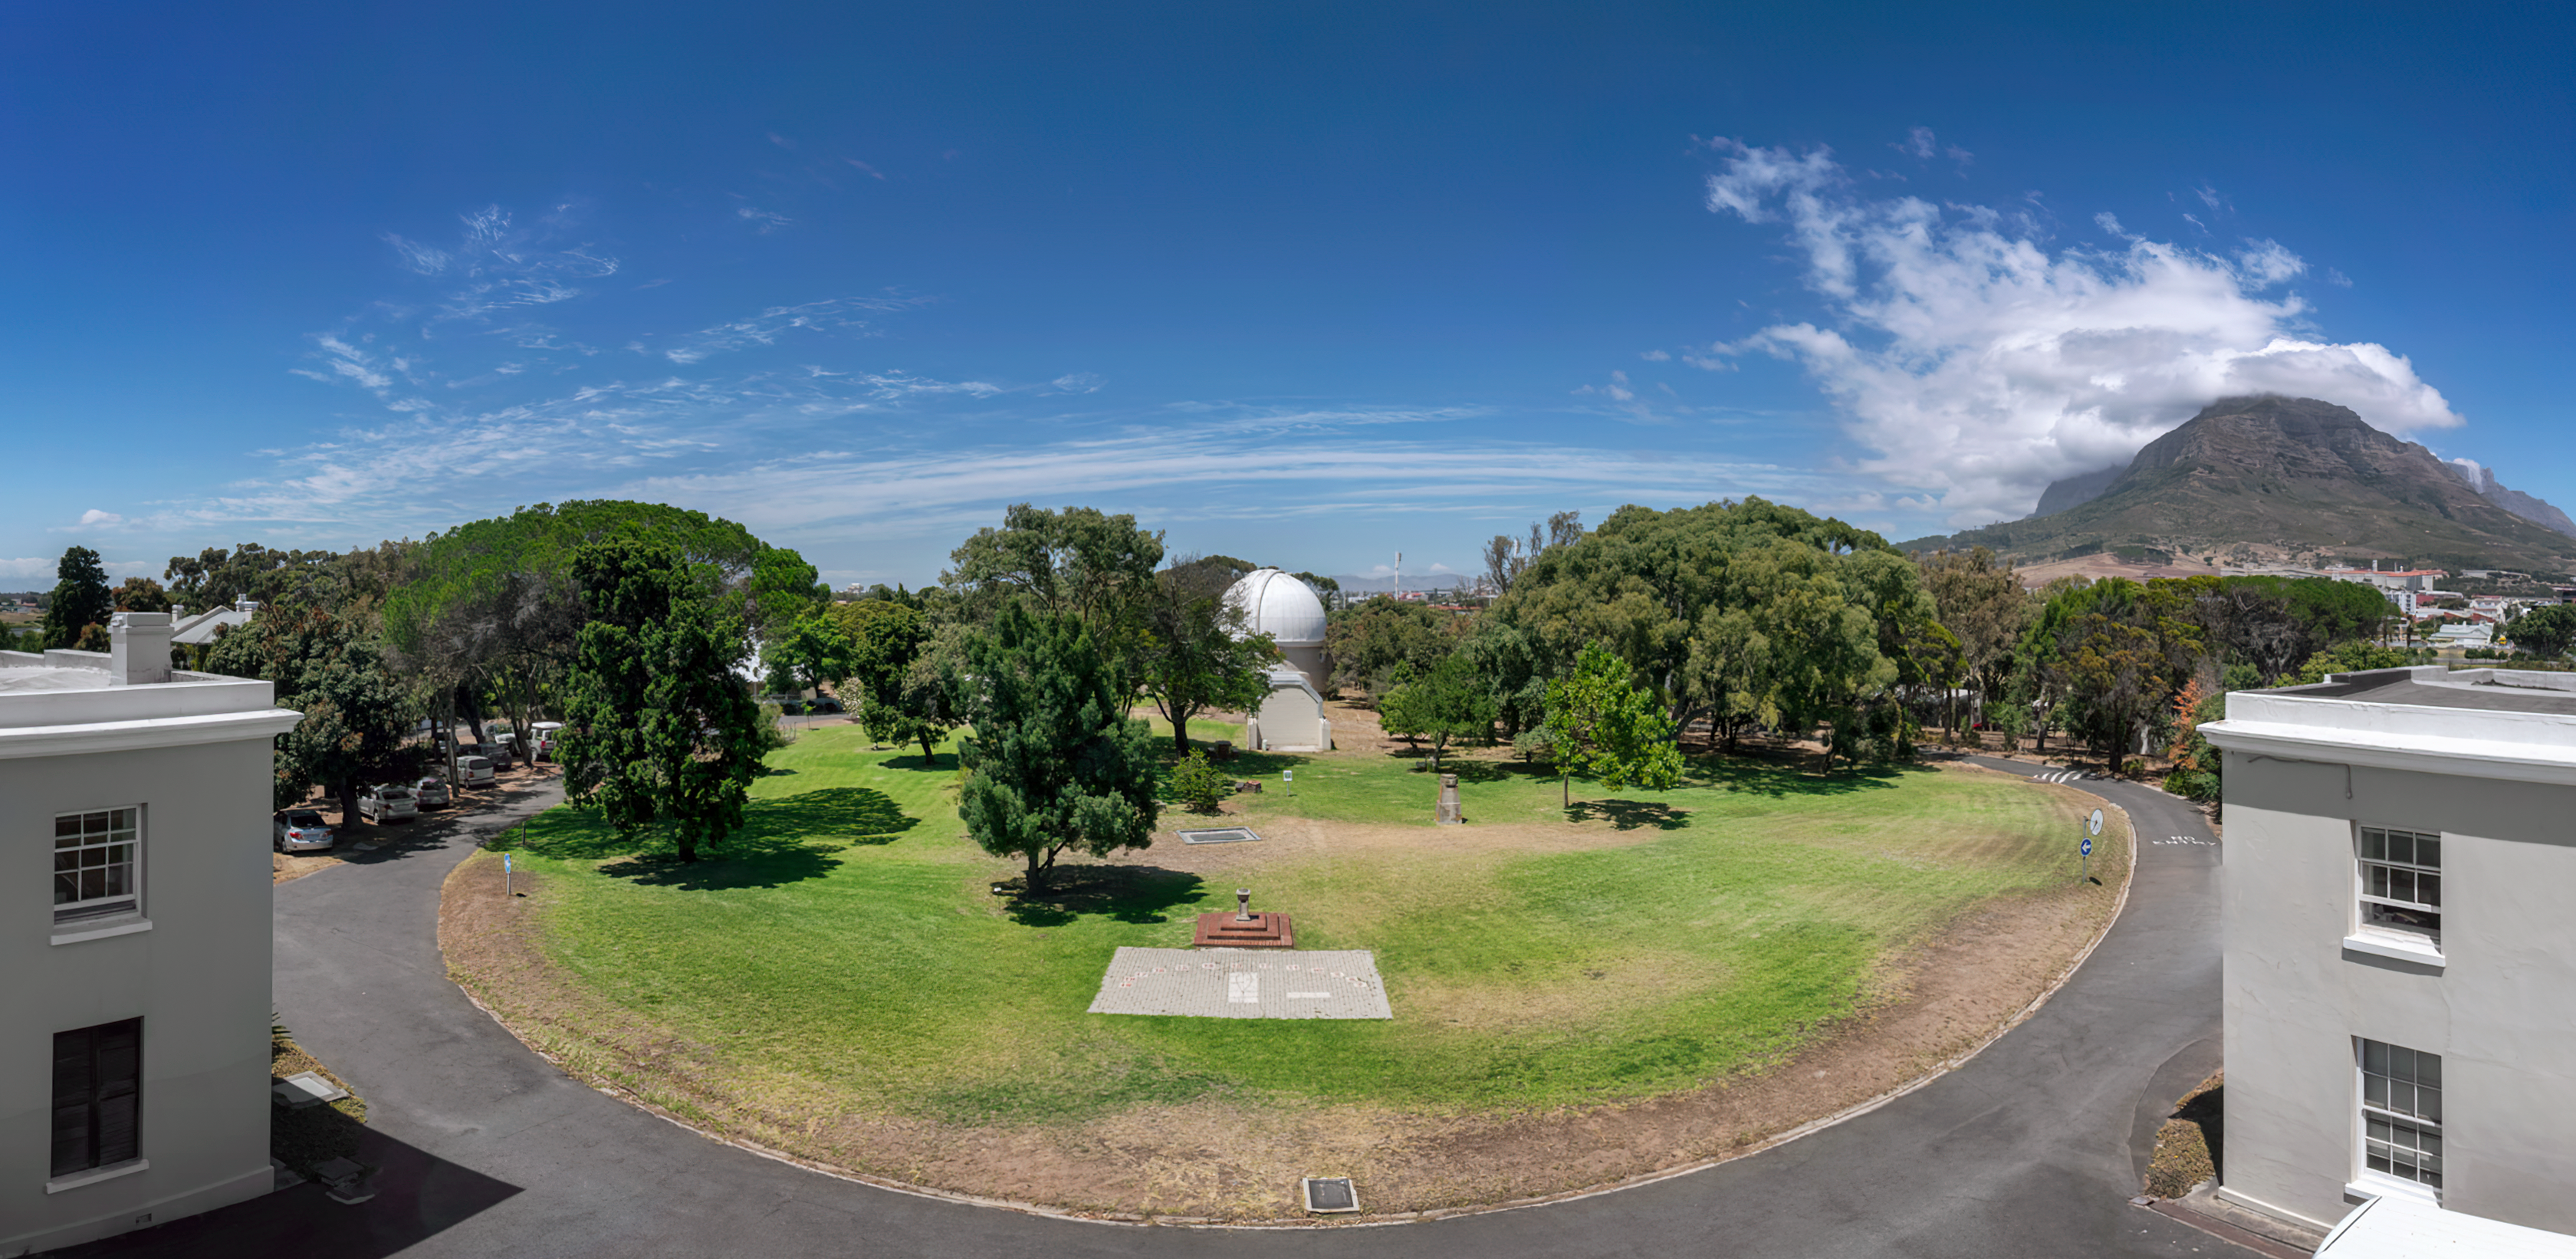

South African Astronomical Observatory

South African Astronomical Observatory (SAAO) in Cape Town, South Africa.

Credit: SAAO